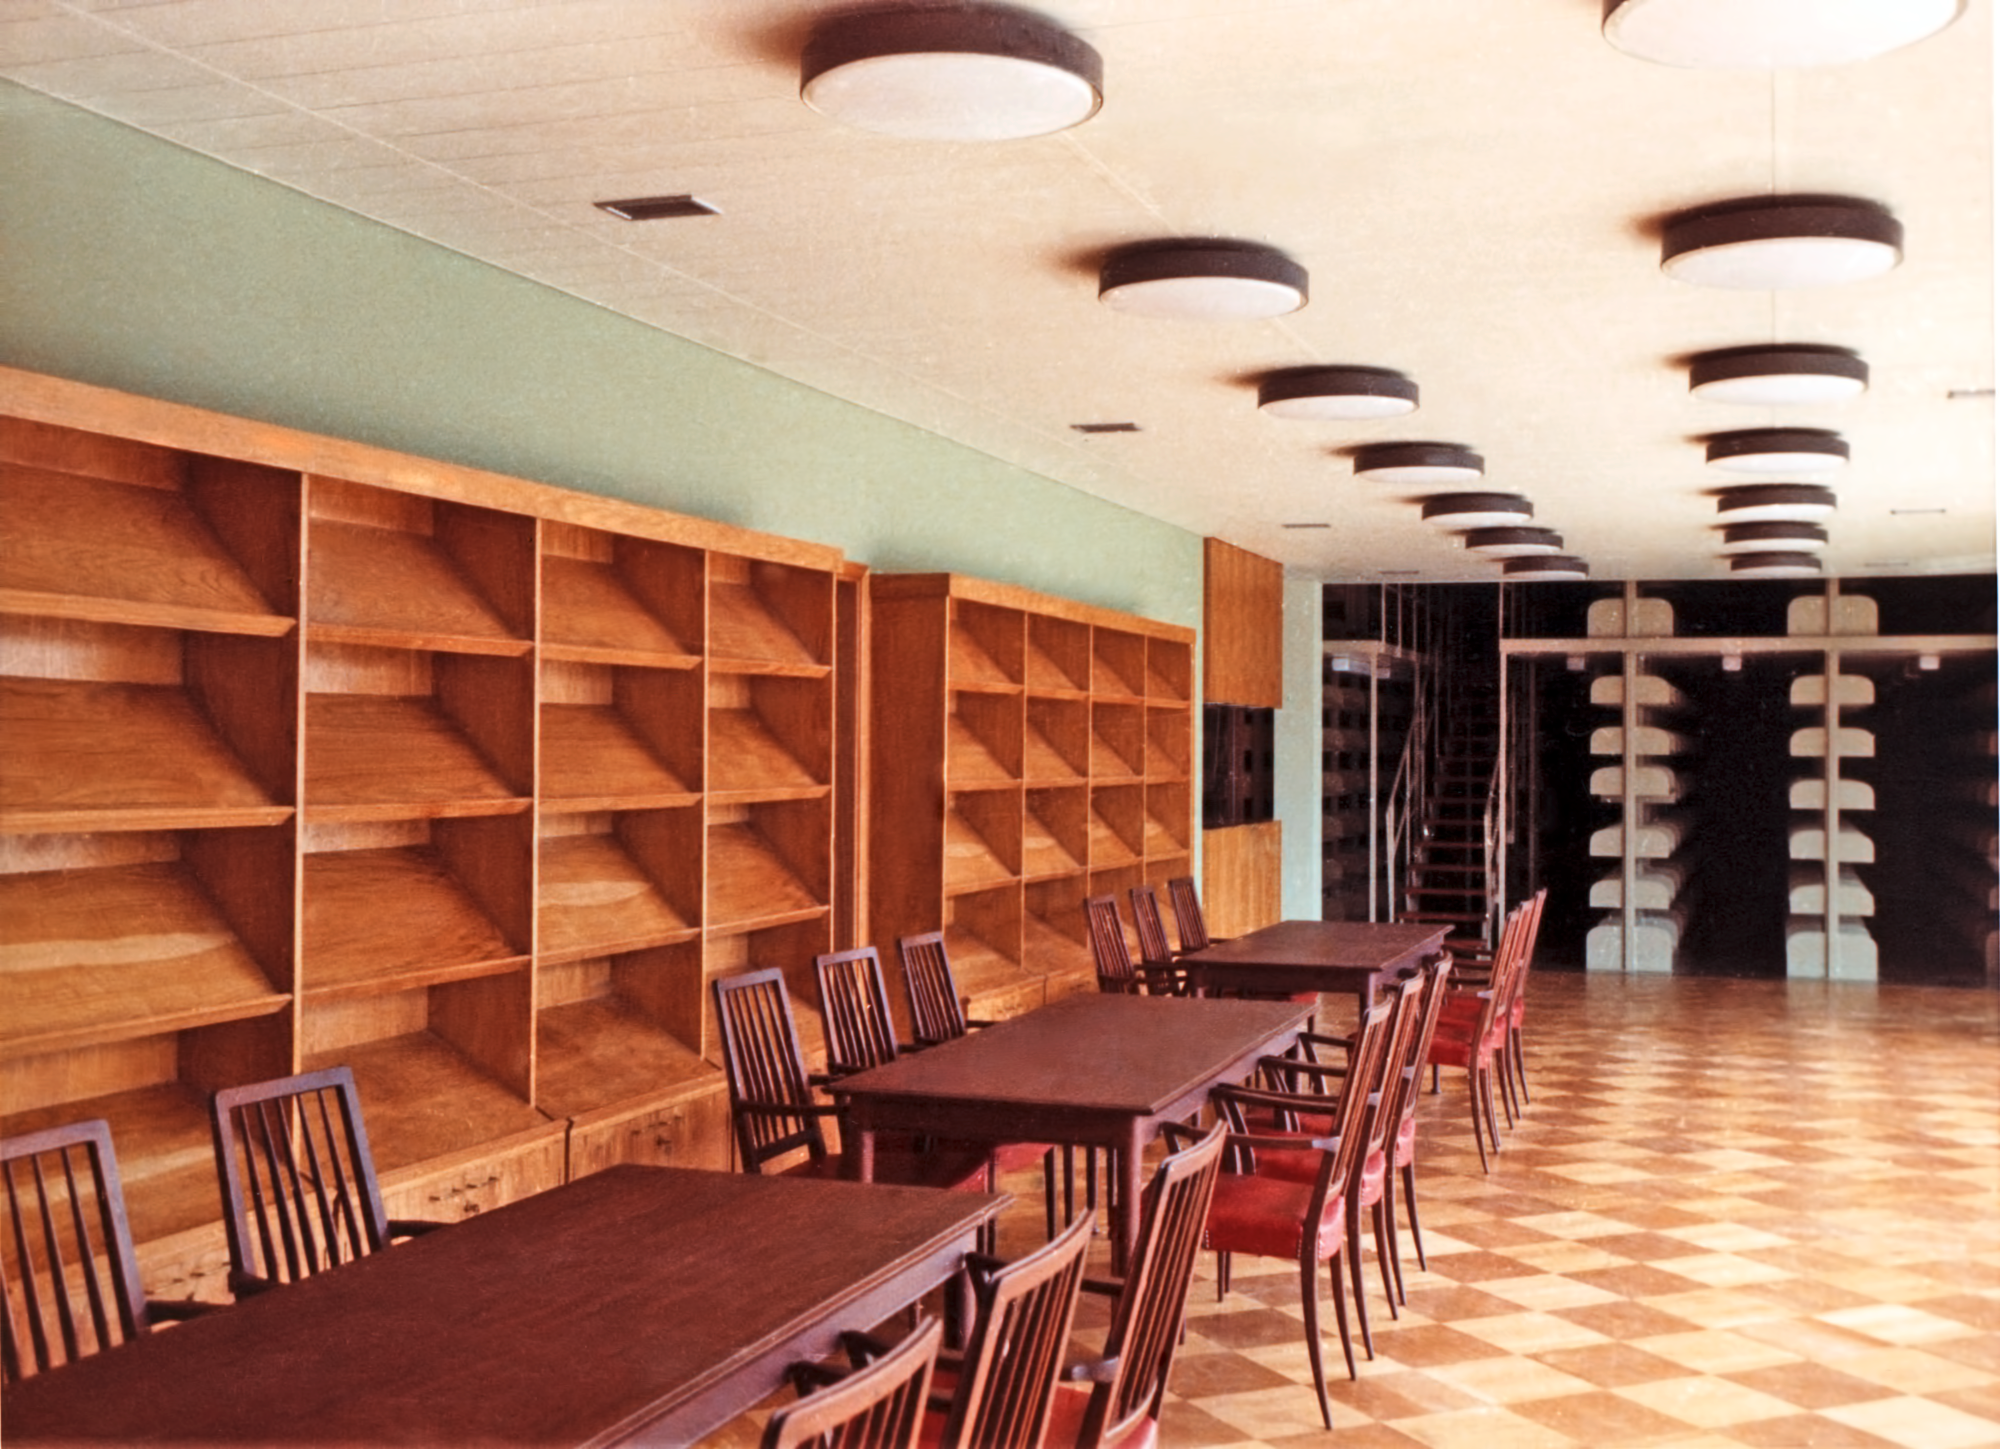

The Vitacura library

The library at ESO premises in Vitacura, Santiago, Chile, in 1969.

Credit: ESO/Hochtief